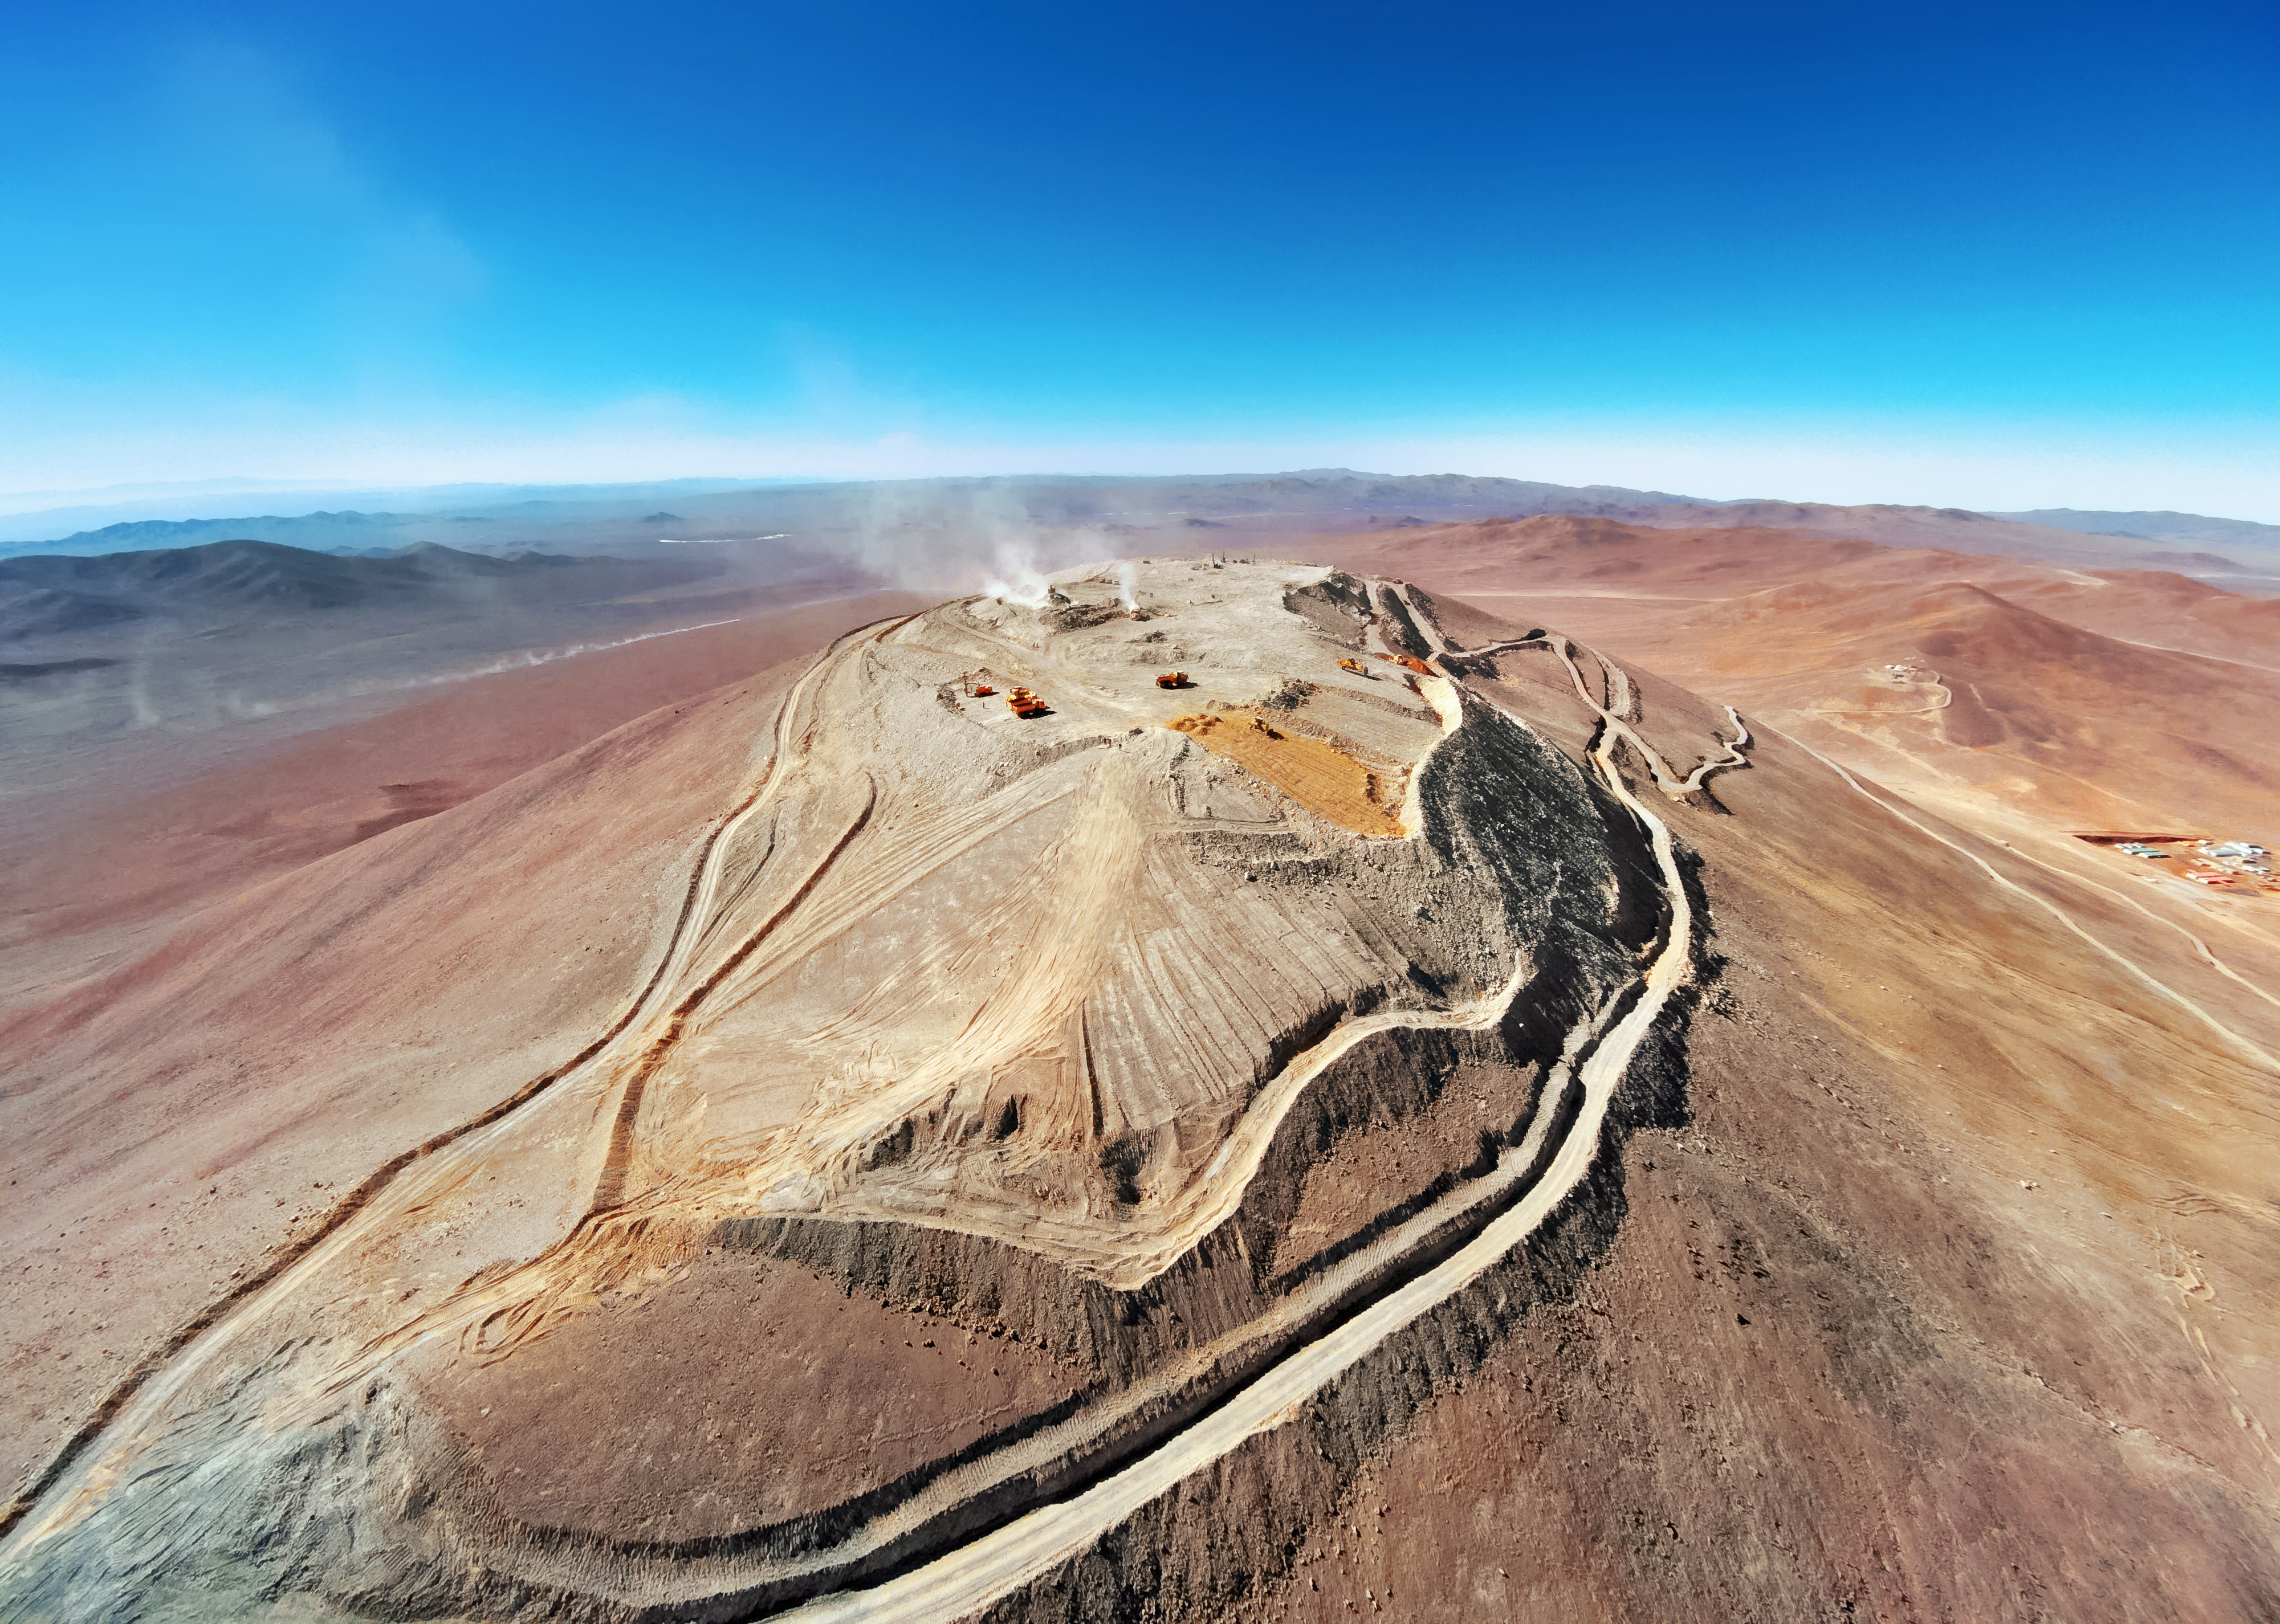

The ultimate viewing platform

The elongated peak of Cerro Armazones is seen here against the backdrop of the vast Atacama Desert, which bleaches into an alien blue towards the horizon. The peak of the mountain, with the sprawling view it commands, befits its future resident, the ELT, which will be the largest telescope on Earth.

Credit: ESO/G.Hüdepohl (atacamaphoto.com)